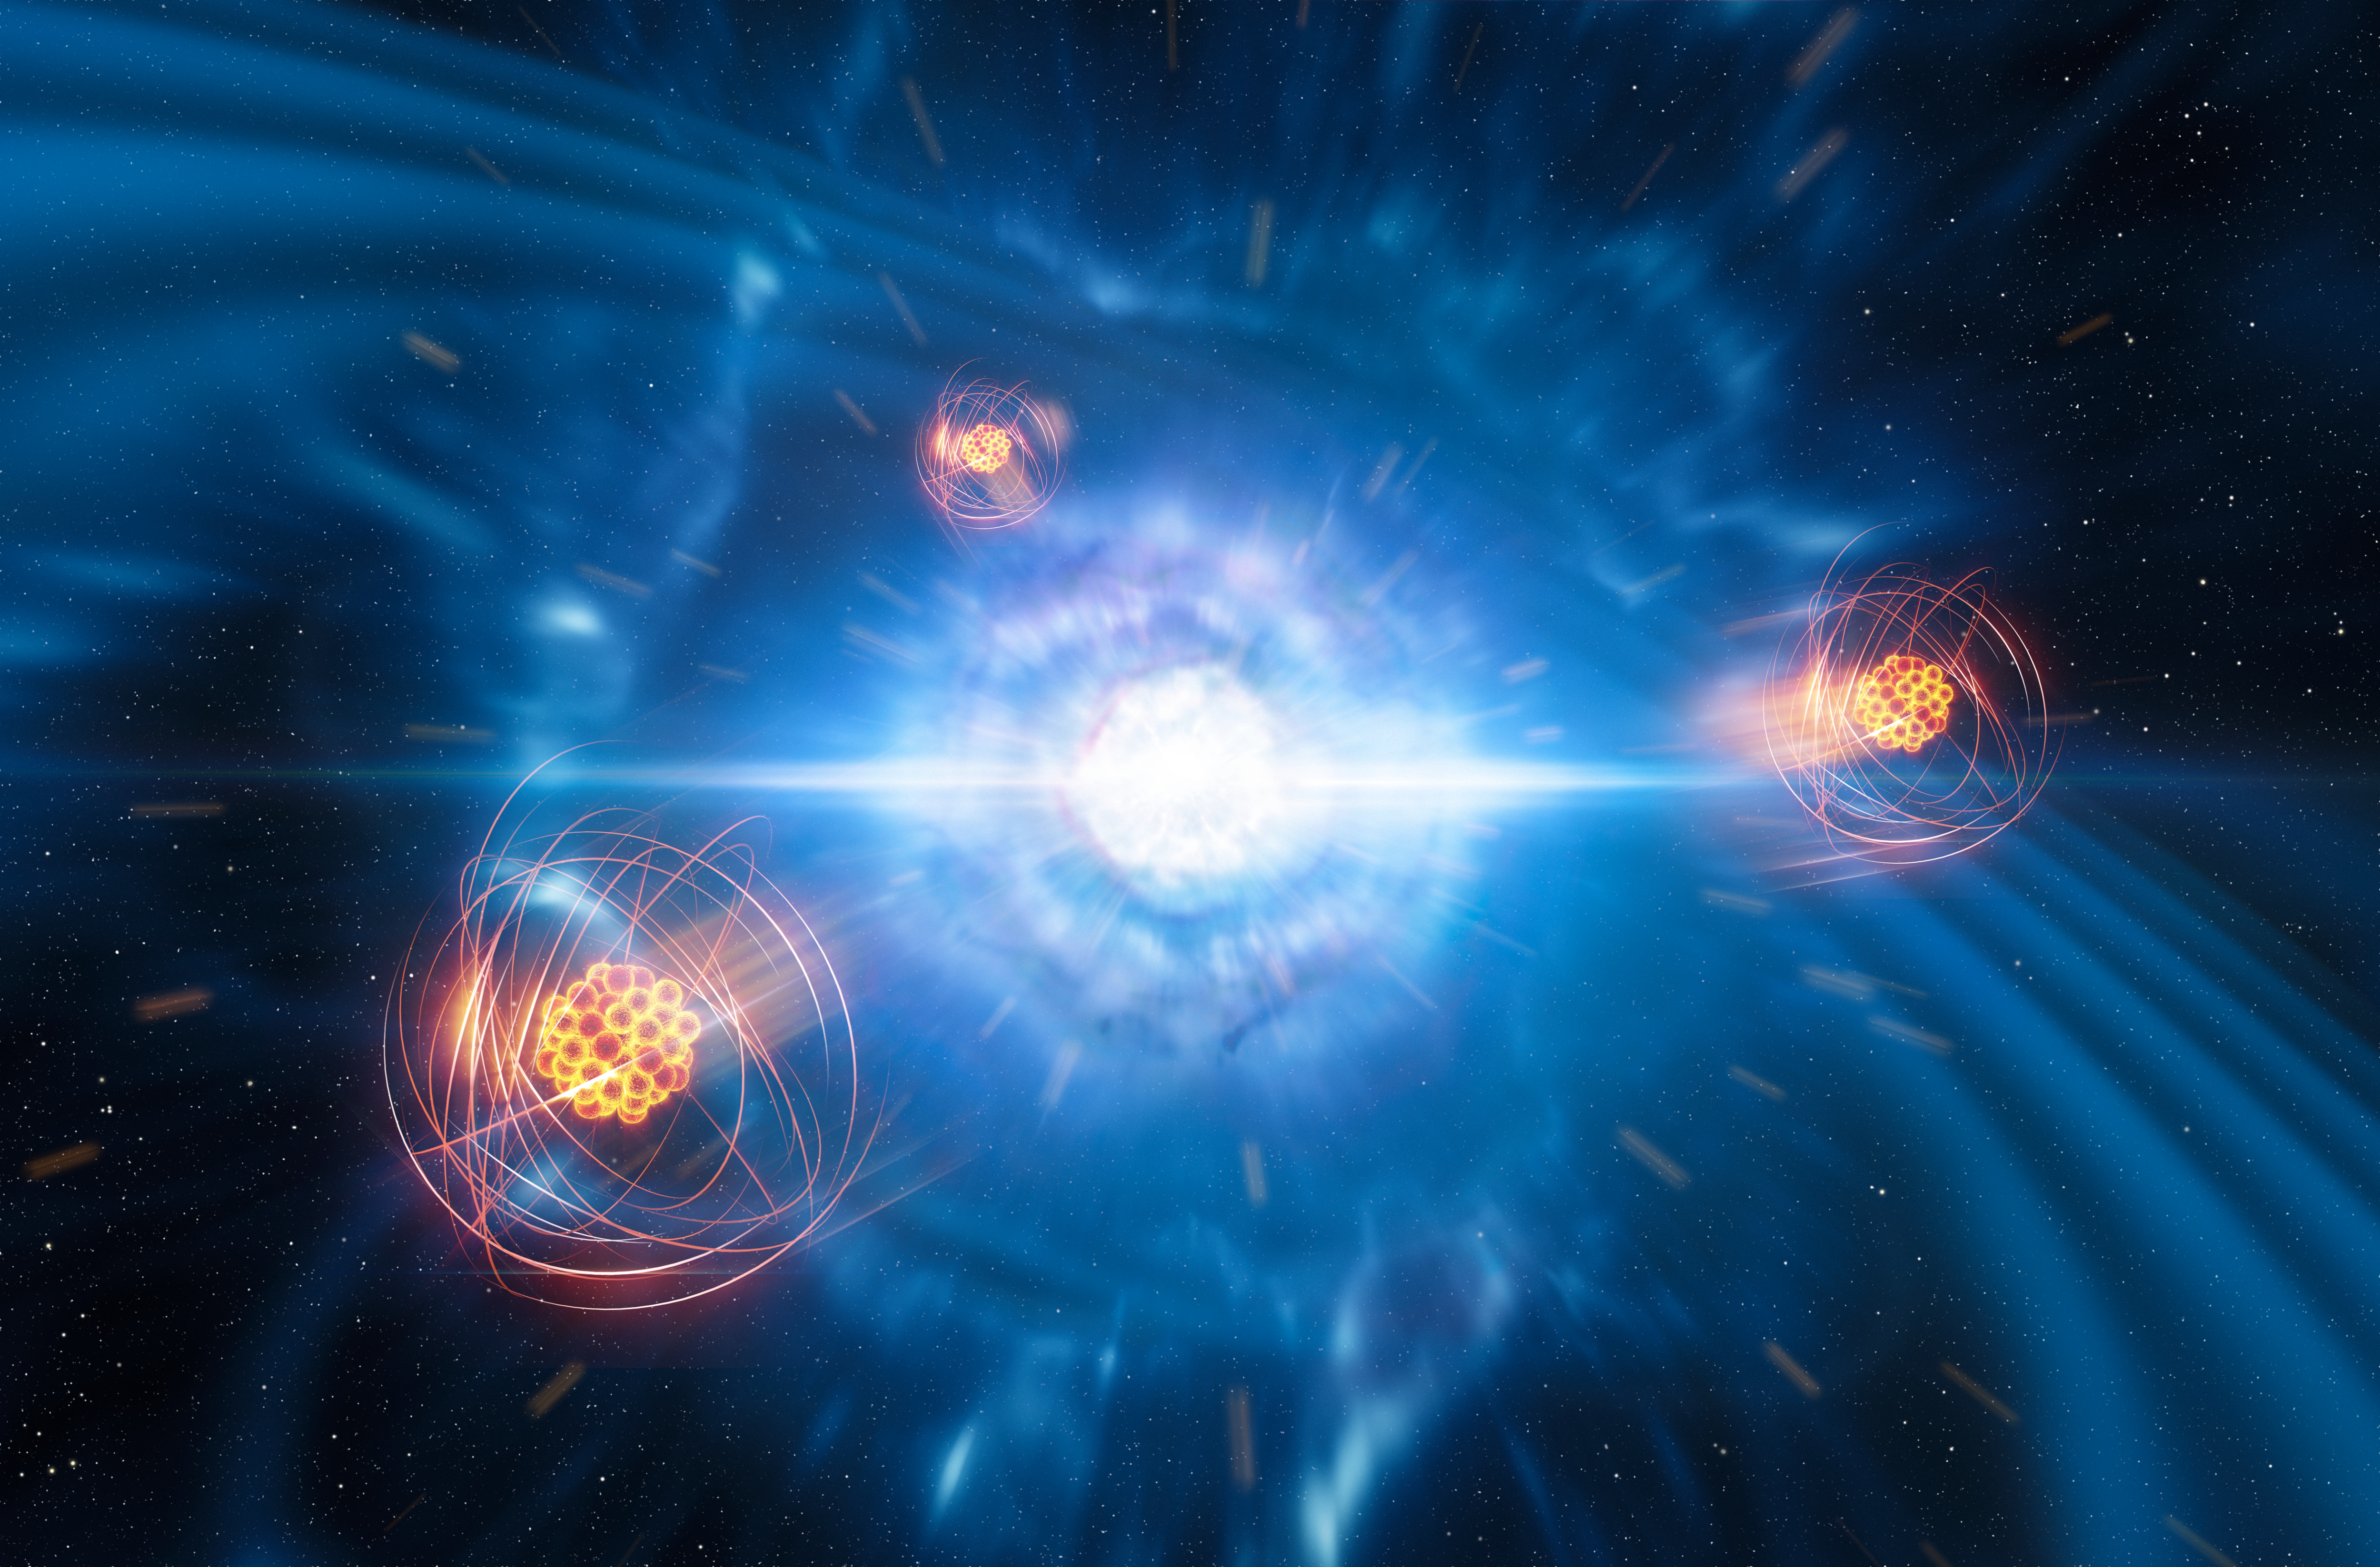

Artist’s impression of strontium emerging from a neutron star merger

A team of European researchers, using data from the X-shooter instrument on ESO’s Very Large Telescope, has found signatures of strontium formed in a neutron-star merger. This artist’s impression shows two tiny but very dense neutron stars at the point at which they merge and explode as a kilonova. In the foreground, we see a representation of freshly created strontium.

Credit: ESO/L. Calçada/M. Kornmesser